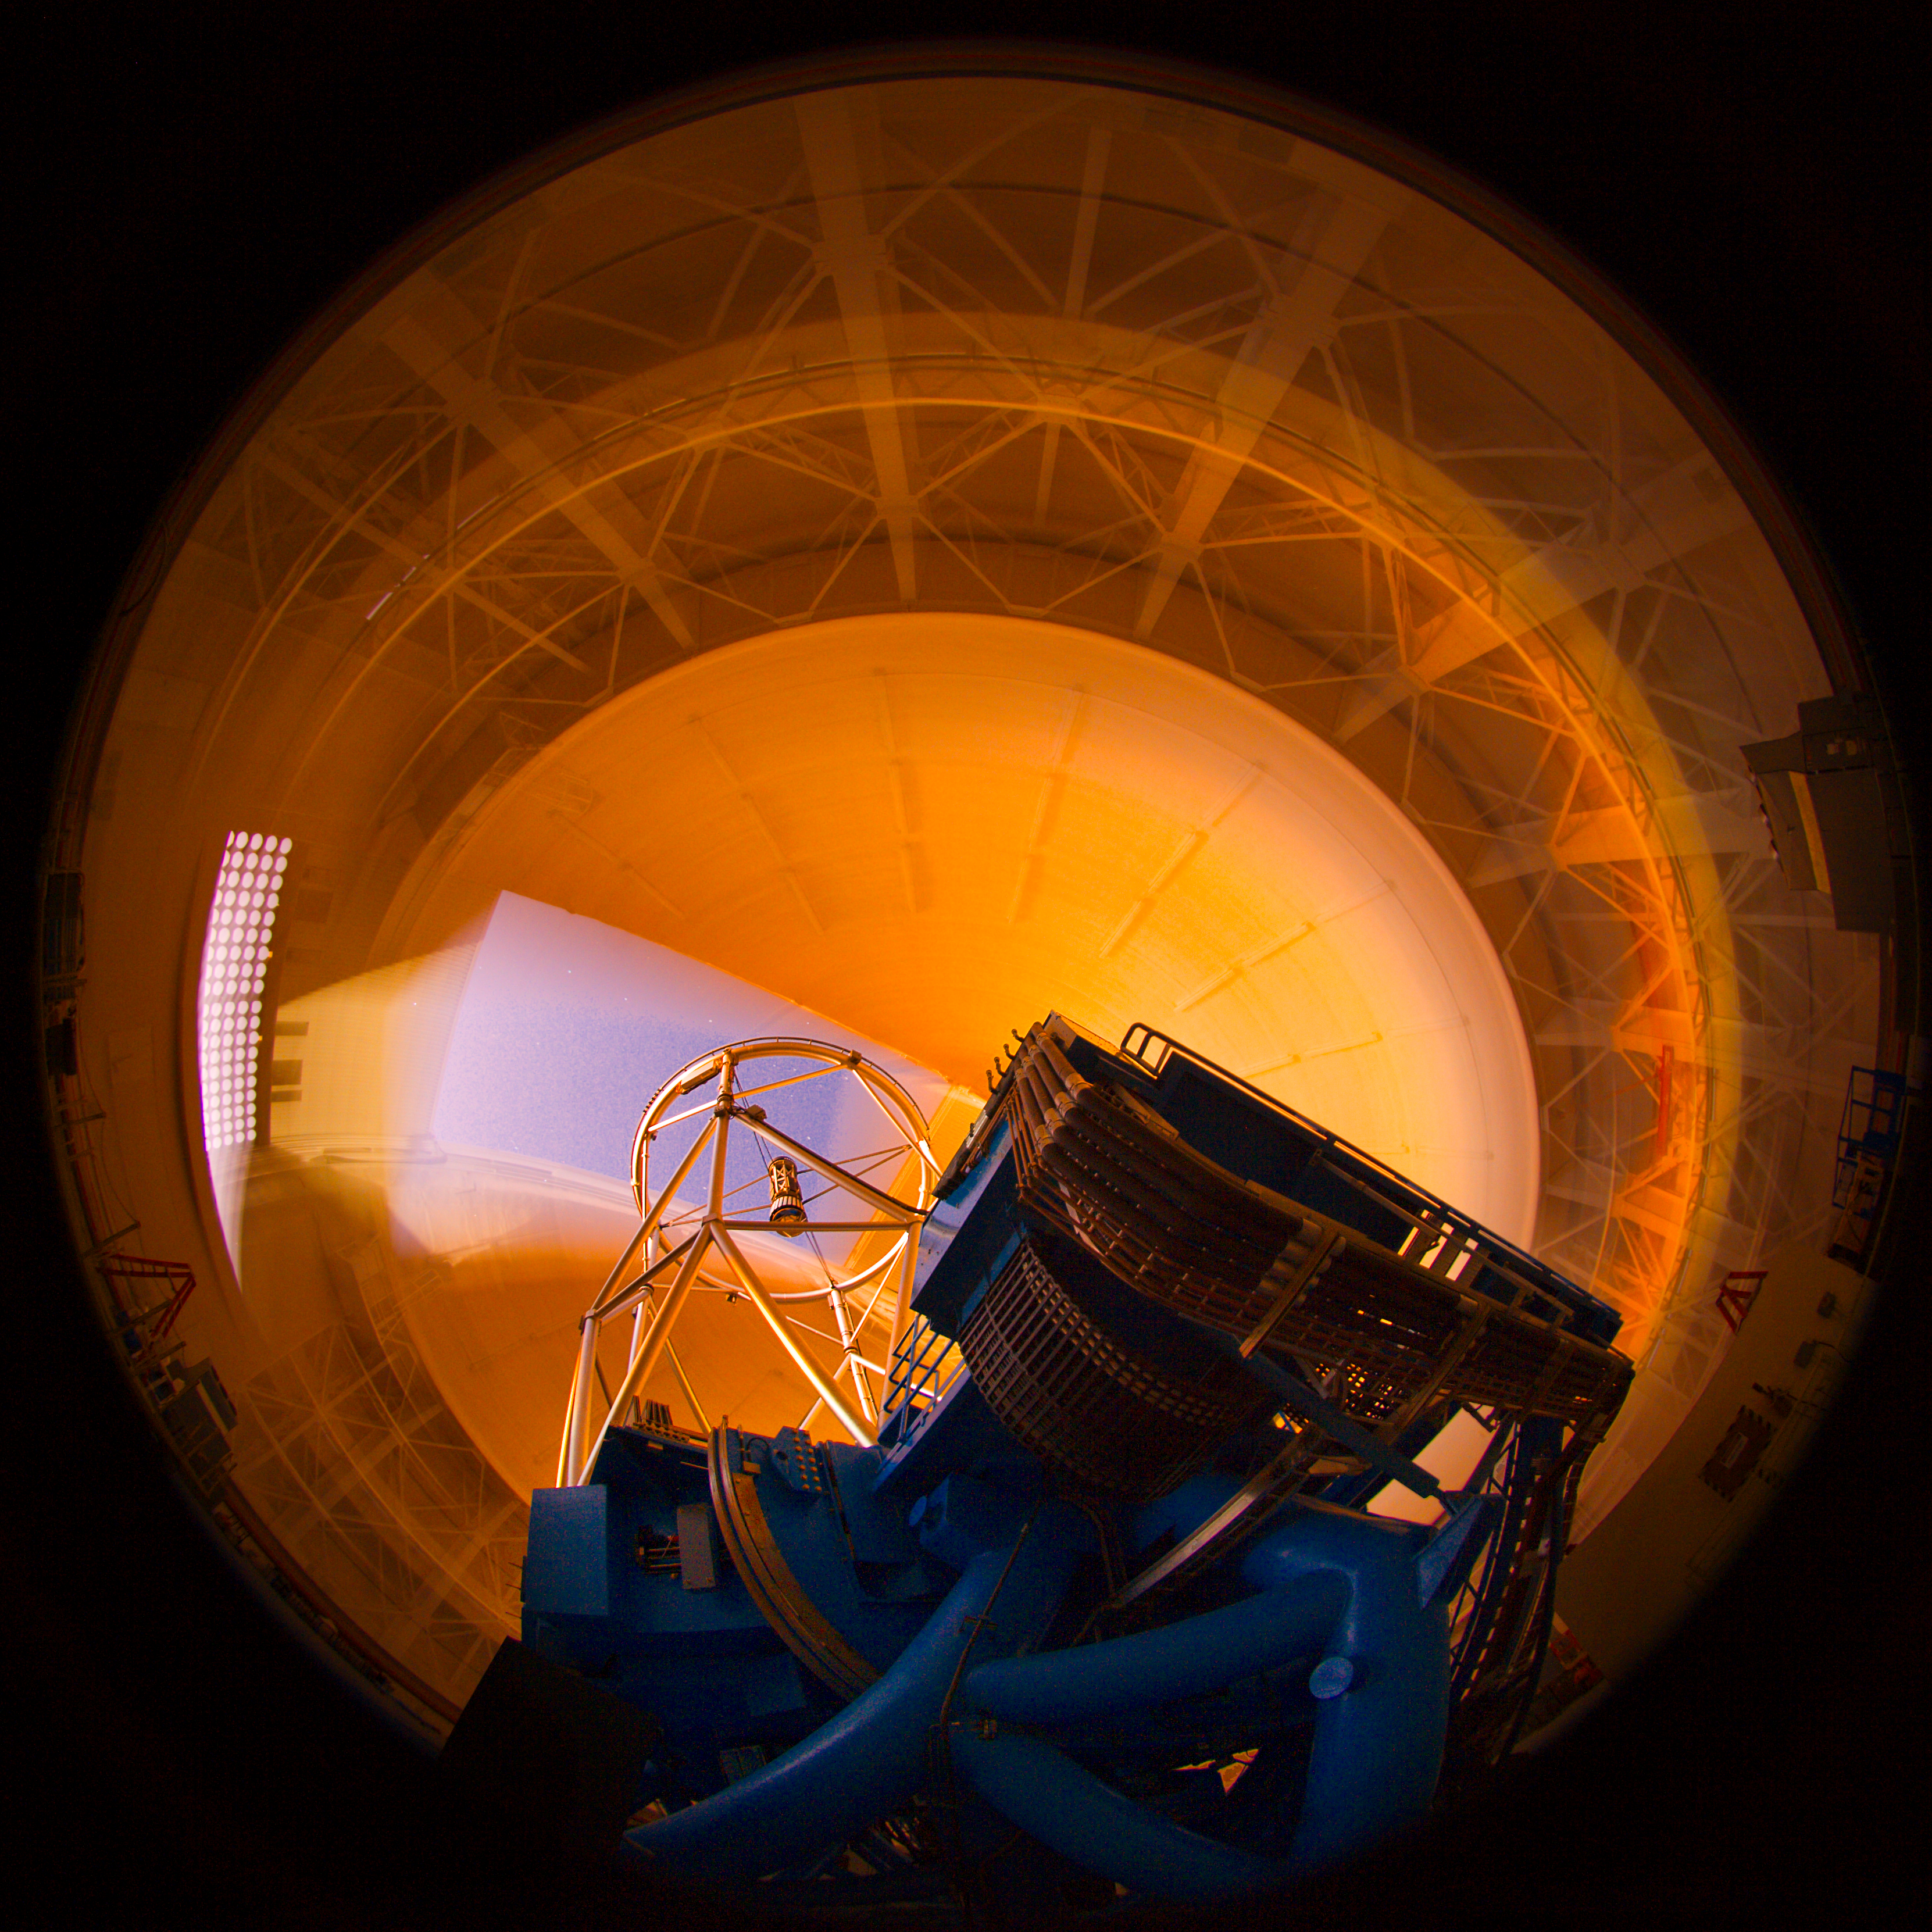

Gemini North Sunset Interior

The Gemini North telescope remains stationary while the dome moves during early morning twilight.

Credit: International Gemini Observatory/NOIRLab/NSF/AURA/K. Pu'uohau-Pummill